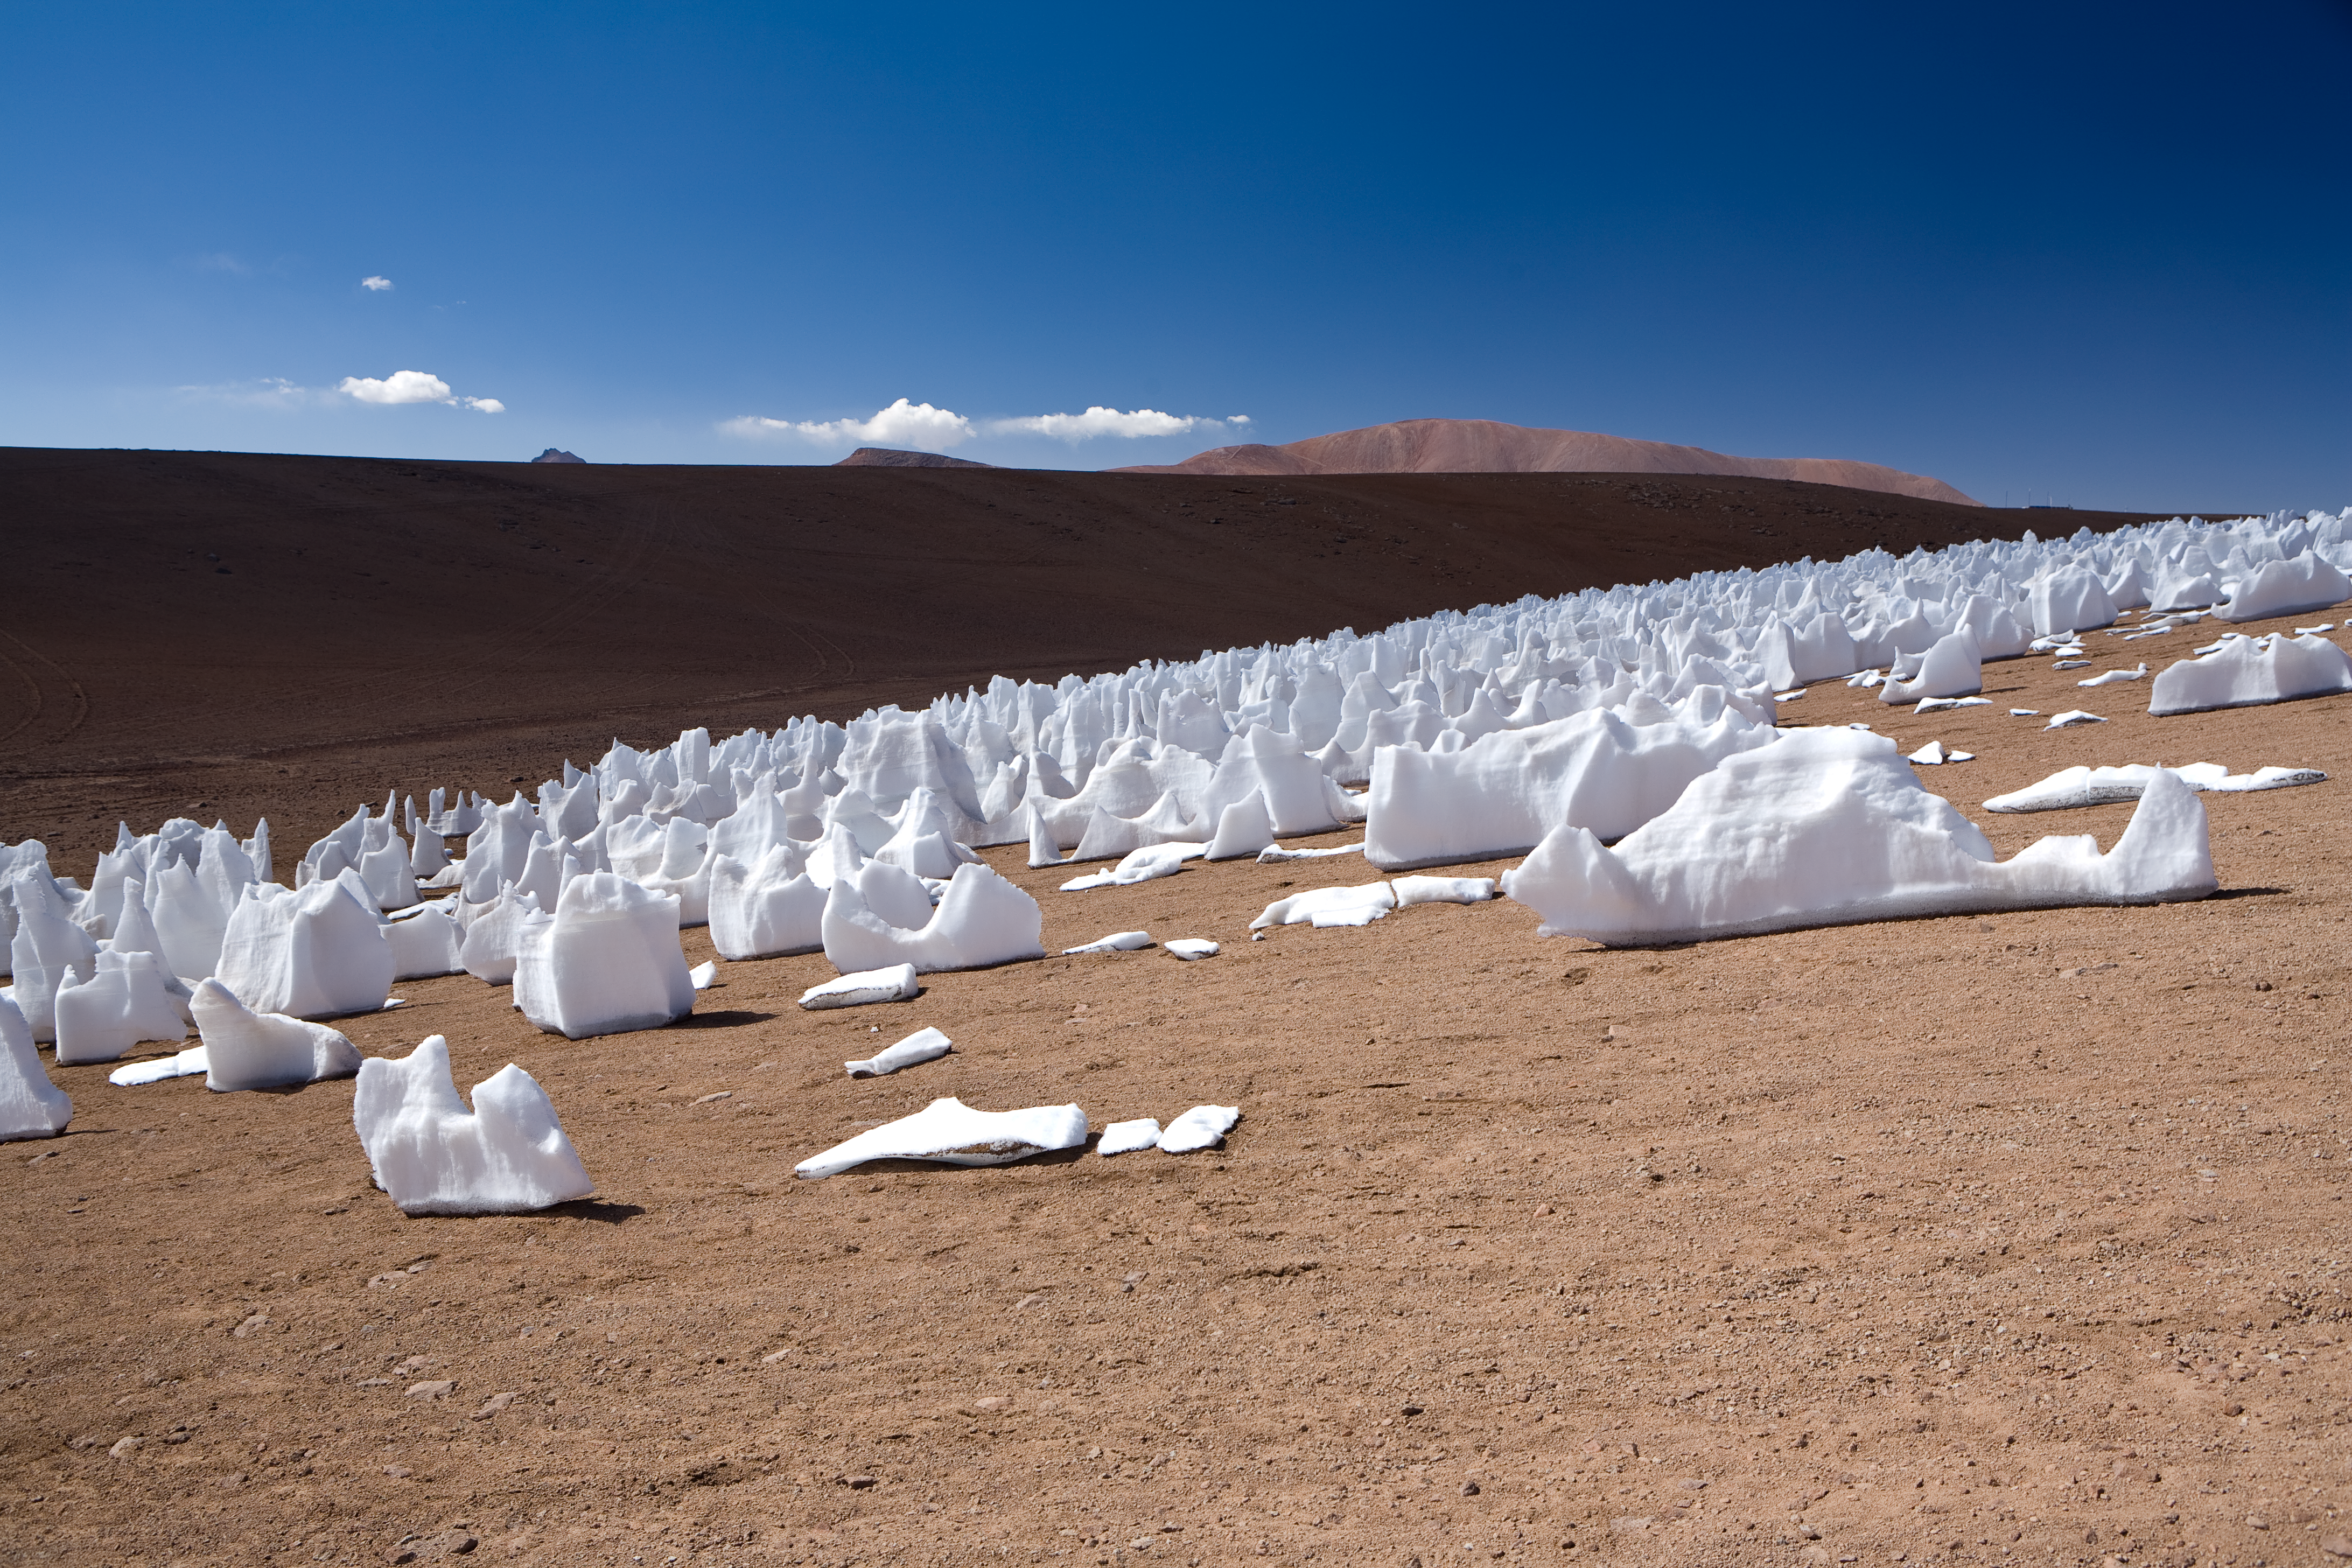

The white penitents*

These bizarre snow and ice formations, called "penitentes", form in high-altitude regions such as the Chajnantor plain, close to where the ALMA array will be located.

These are ice blades produced by the competition between sublimation and melting of the snow. At Chajnantor at the summer solstice, the Sun is close to the zenith at noon, and penitents are vertical. This image was taken in December 2005.

This image is available as a mounted image in the ESOshop

Credit: ESO